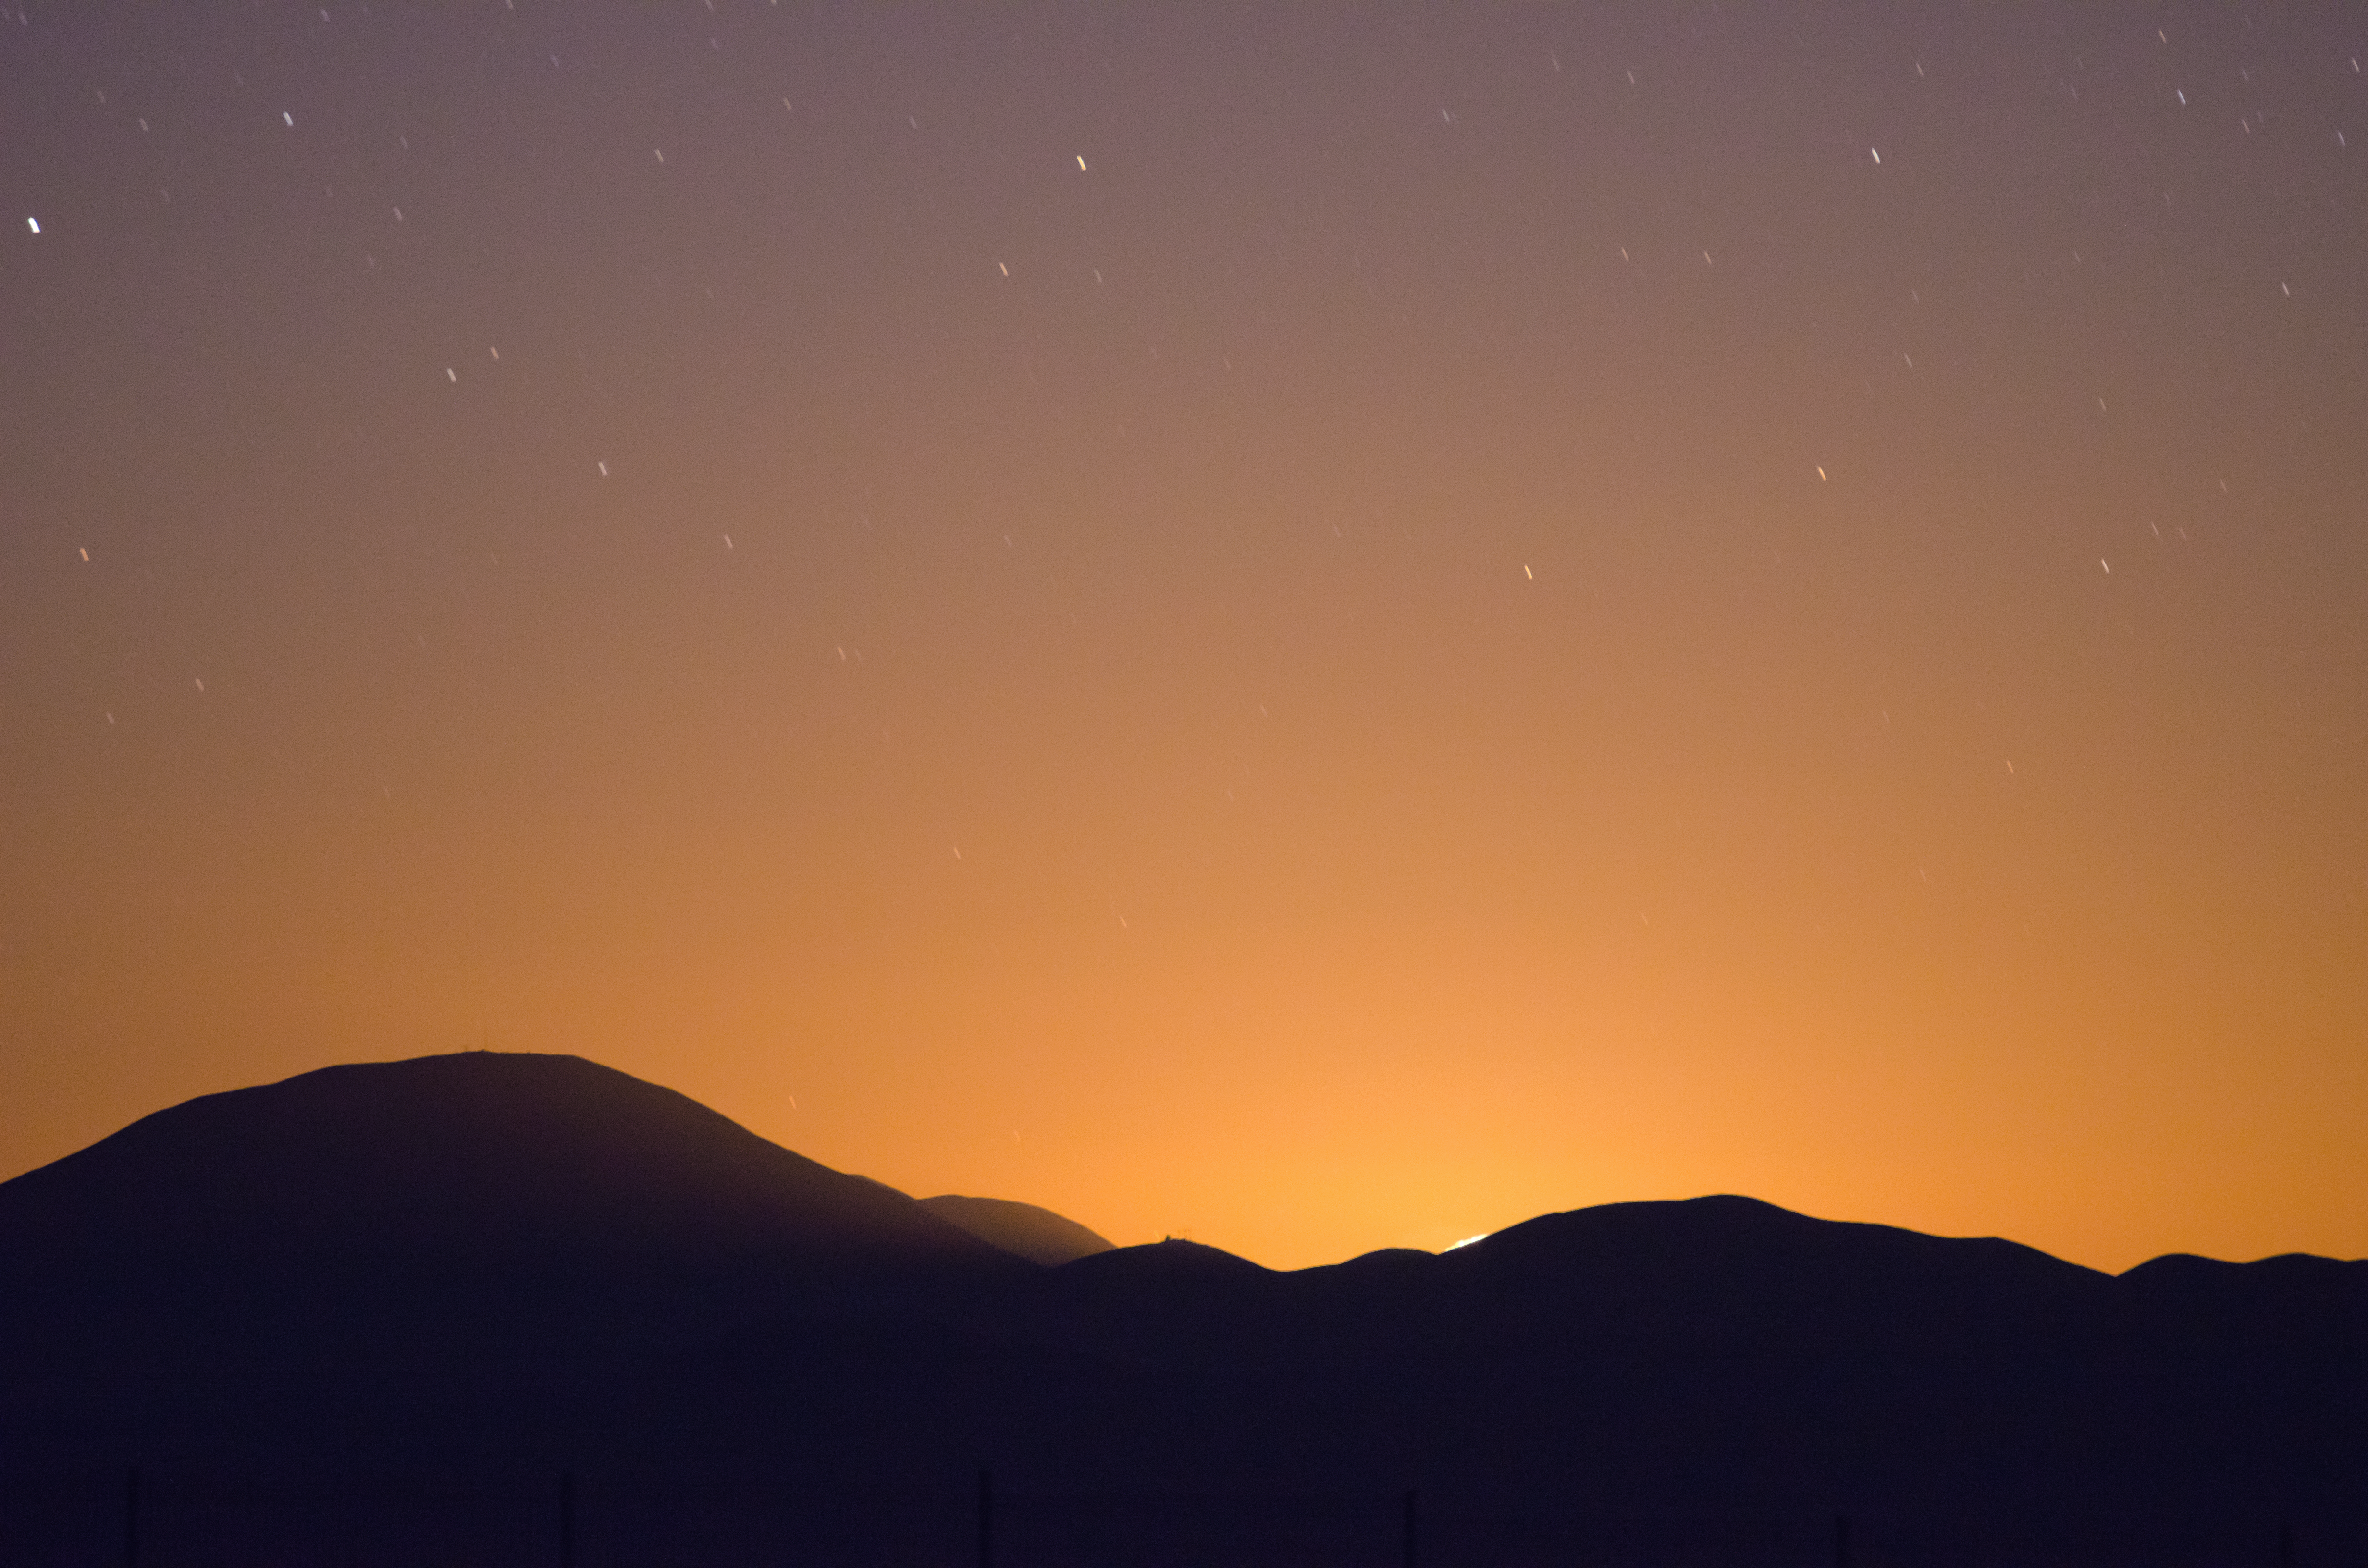

Golden skies

The moon lies low in the sky, casting an orange-gold glow over the horizon.

Credit: G. Brammer/ESO